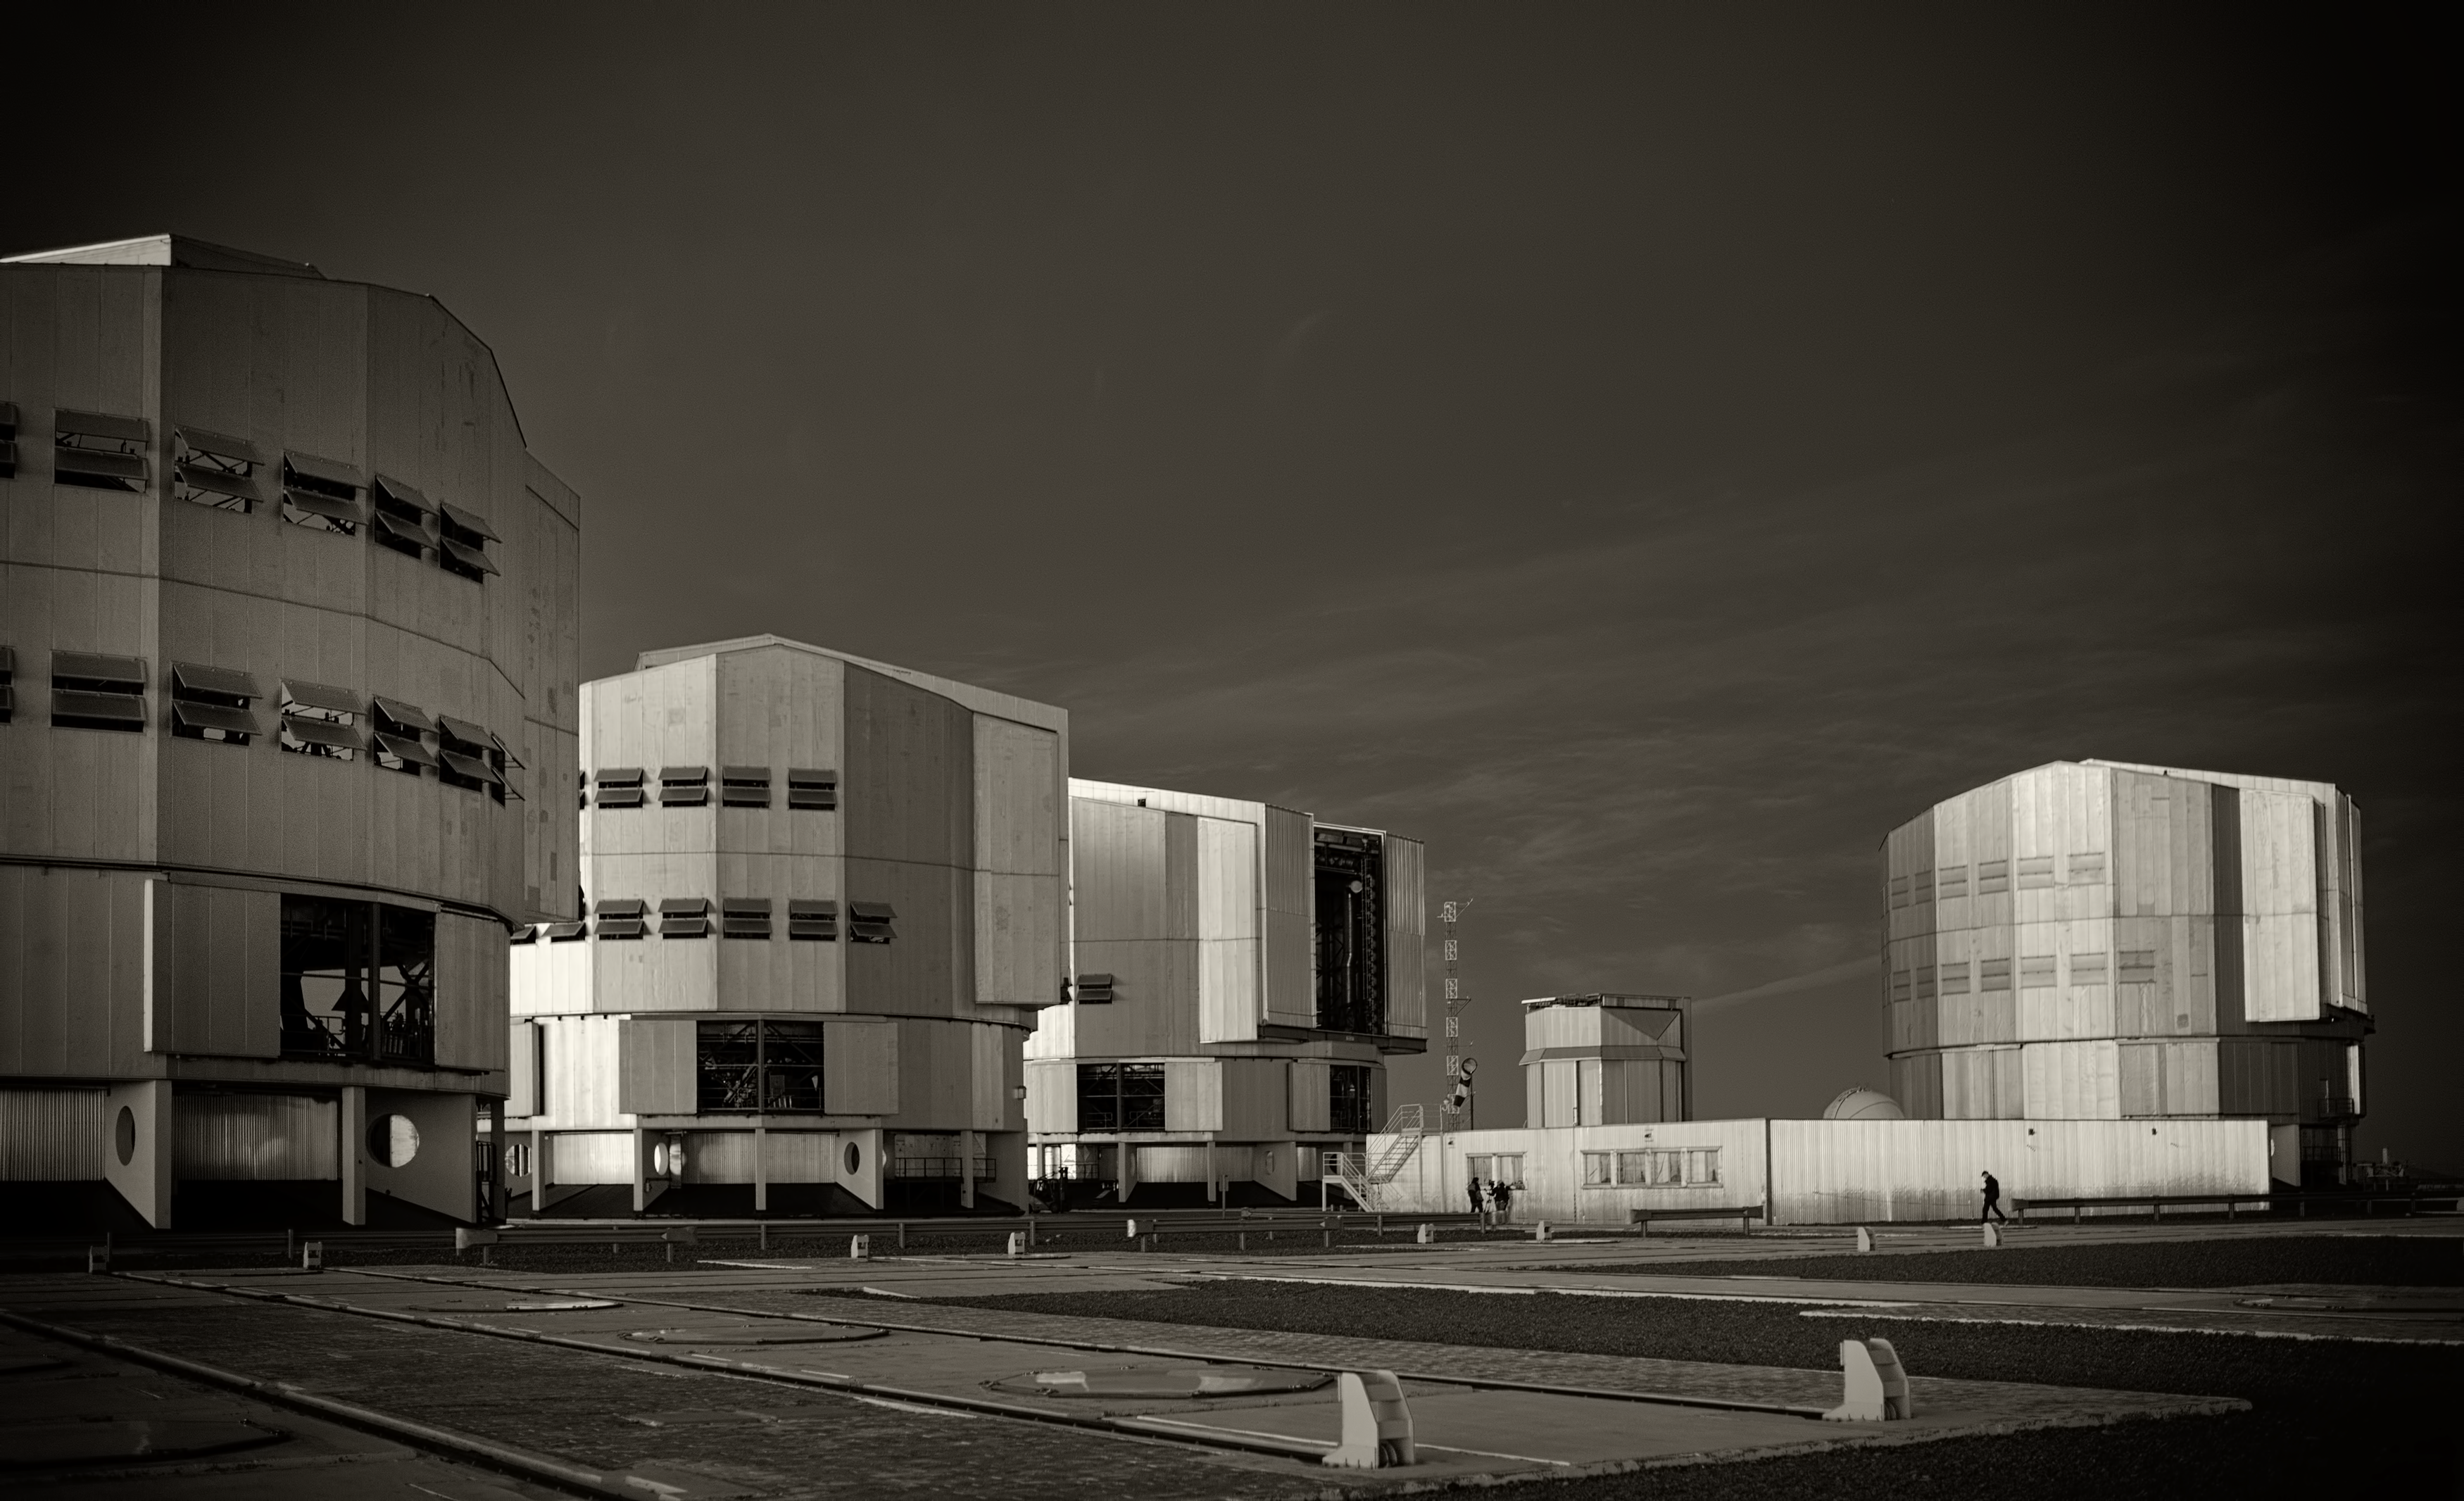

The VLT at Paranal Observatory

Image of the Very Large Telescope (VLT) at Cerro Paranal Observatory in the Atacama Desert of northern Chile, taken by Stefan Seip, one of the ESO Photo Ambassadors.

Credit: ESO/S. Seip